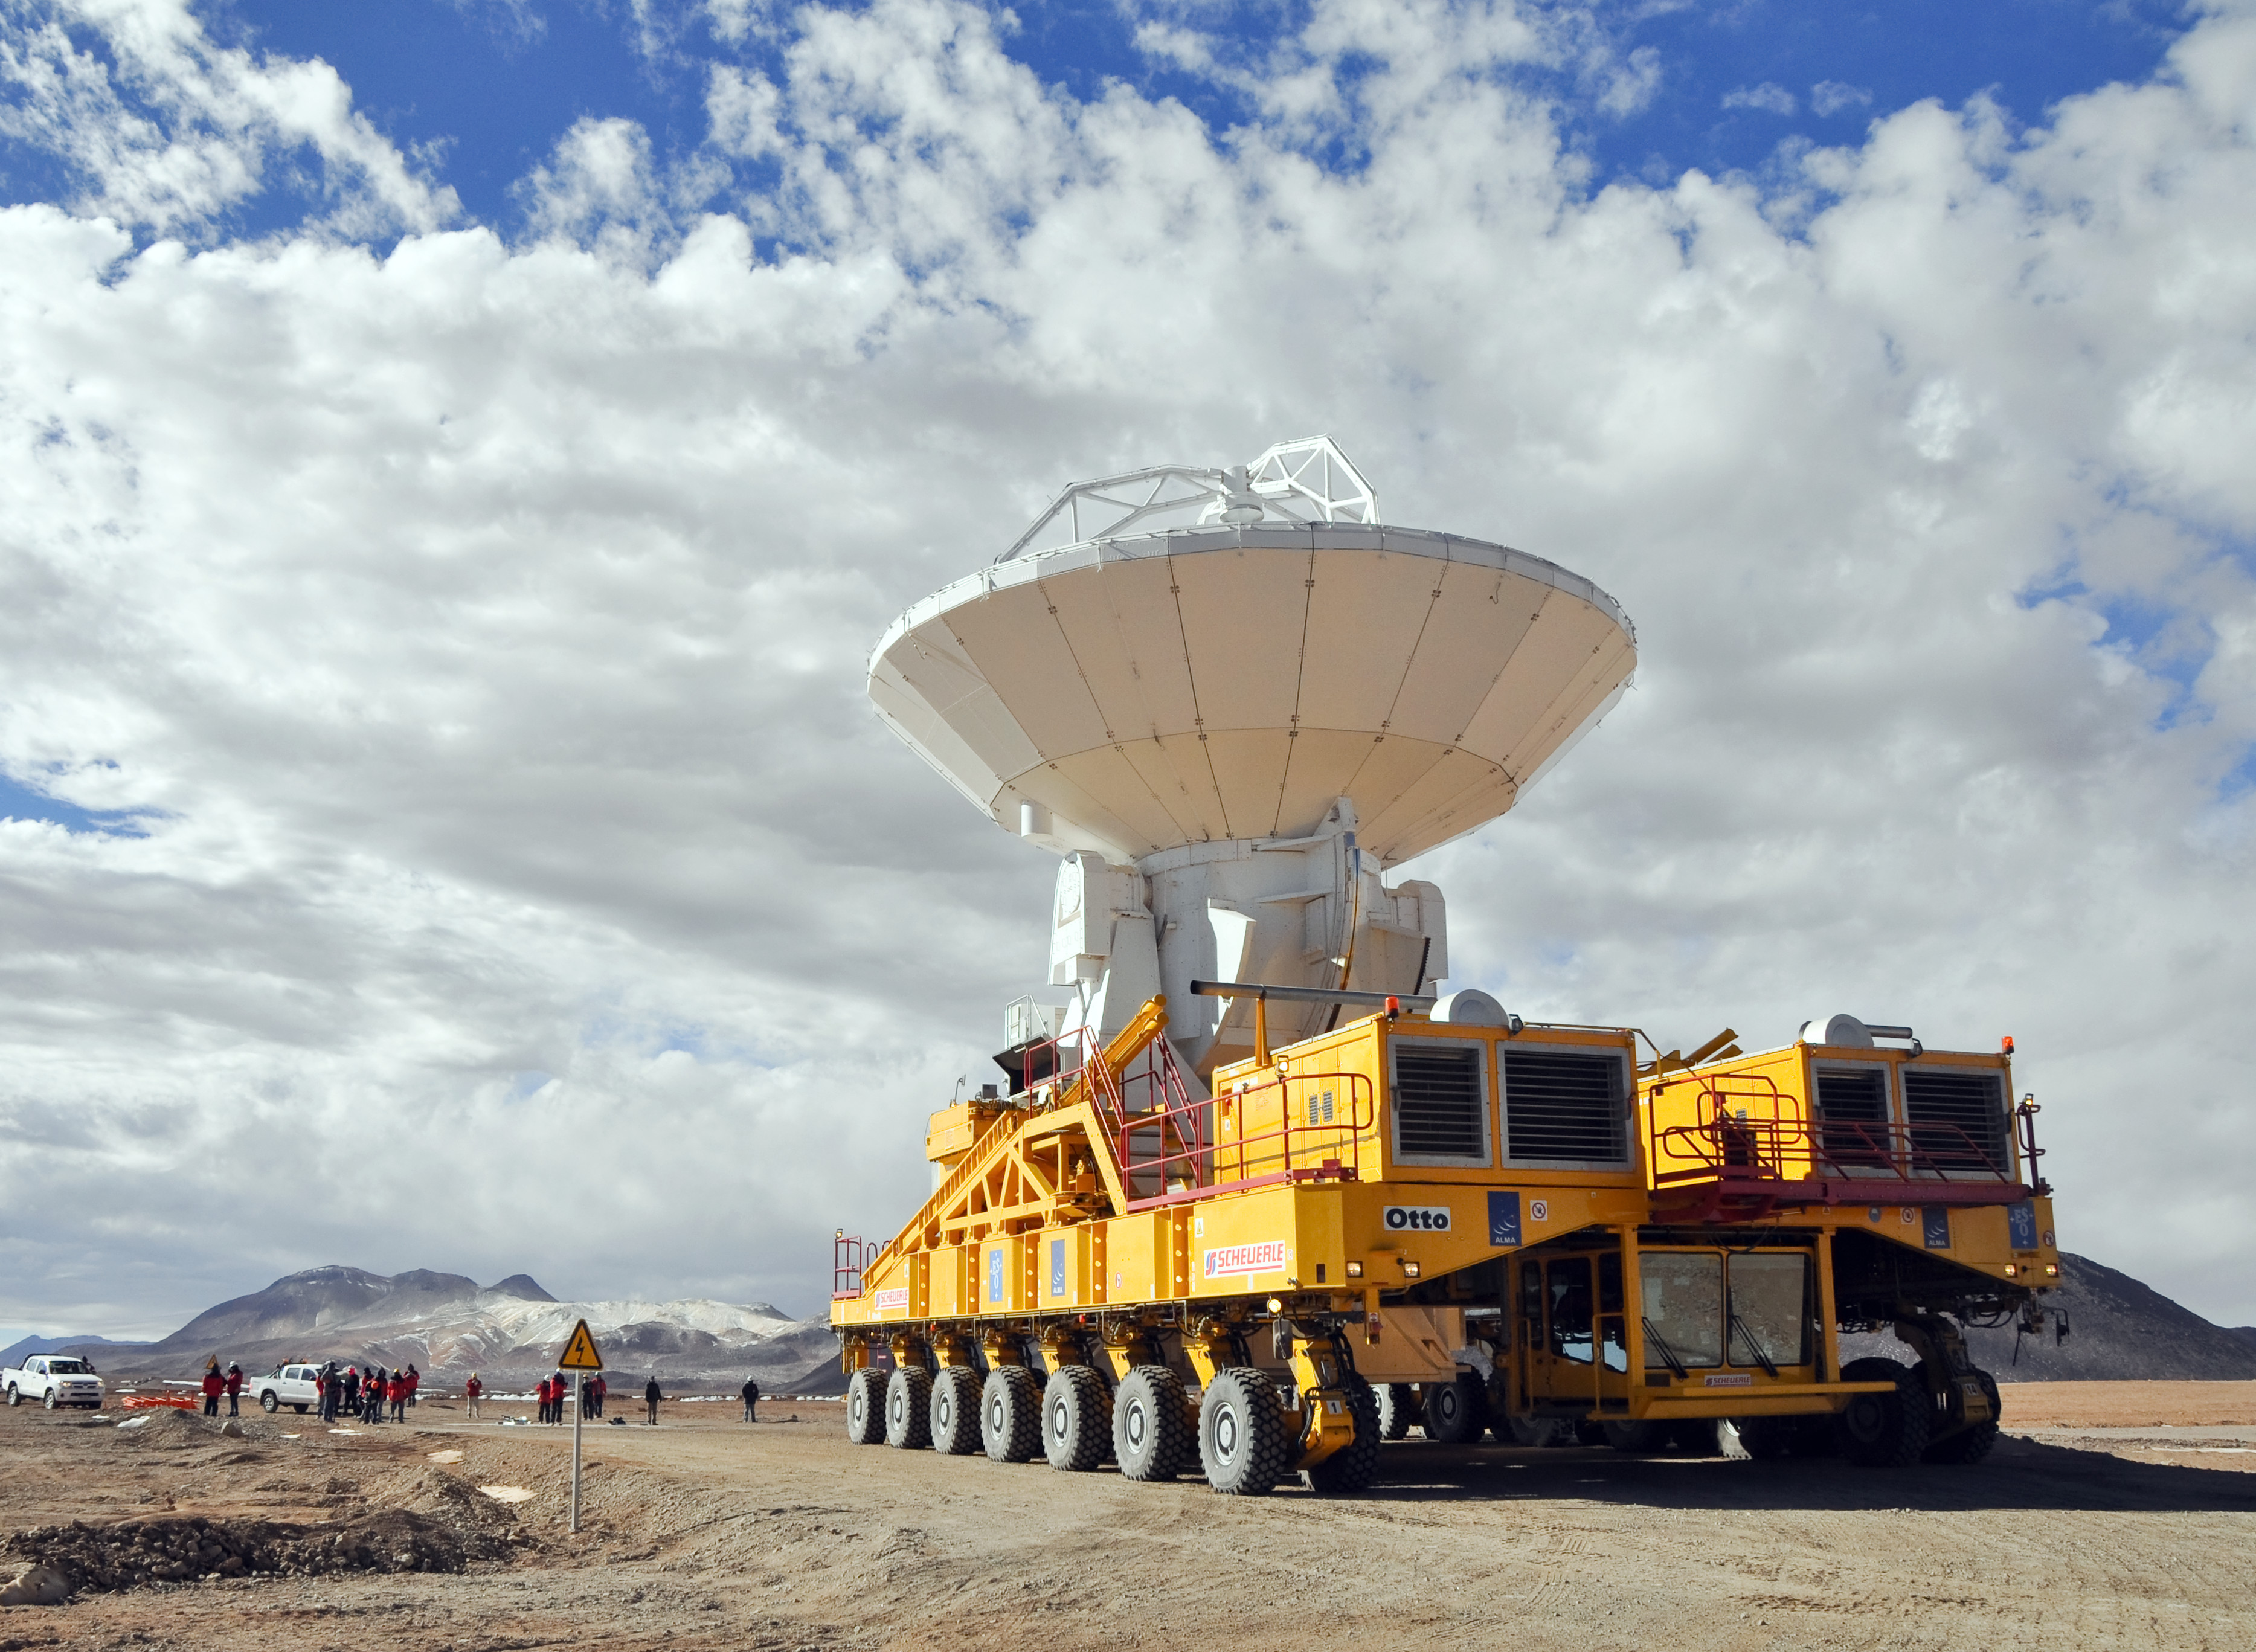

An ALMA antenna for the first time.

An ALMA antenna en route from the Operations Support Facility to the plateau of Chajnantor for the first time. The ALMA transporter vehicle carefully carries the state-of-the-art antenna, with a diameter of 12 meters and a weight of about 100 tons, on the 28 km journey to the Array Operations Site, which is at an altitude of 5000 m. The antenna is designed to withstand the harsh conditions at the high site, where the extremely dry and rarefied air is ideal for ALMA’s observations of the universe at millimeter- and submillimeter-wavelengths.

Credit: Ralph Bennett - ALMA (ESO/NAOJ/NRAO)